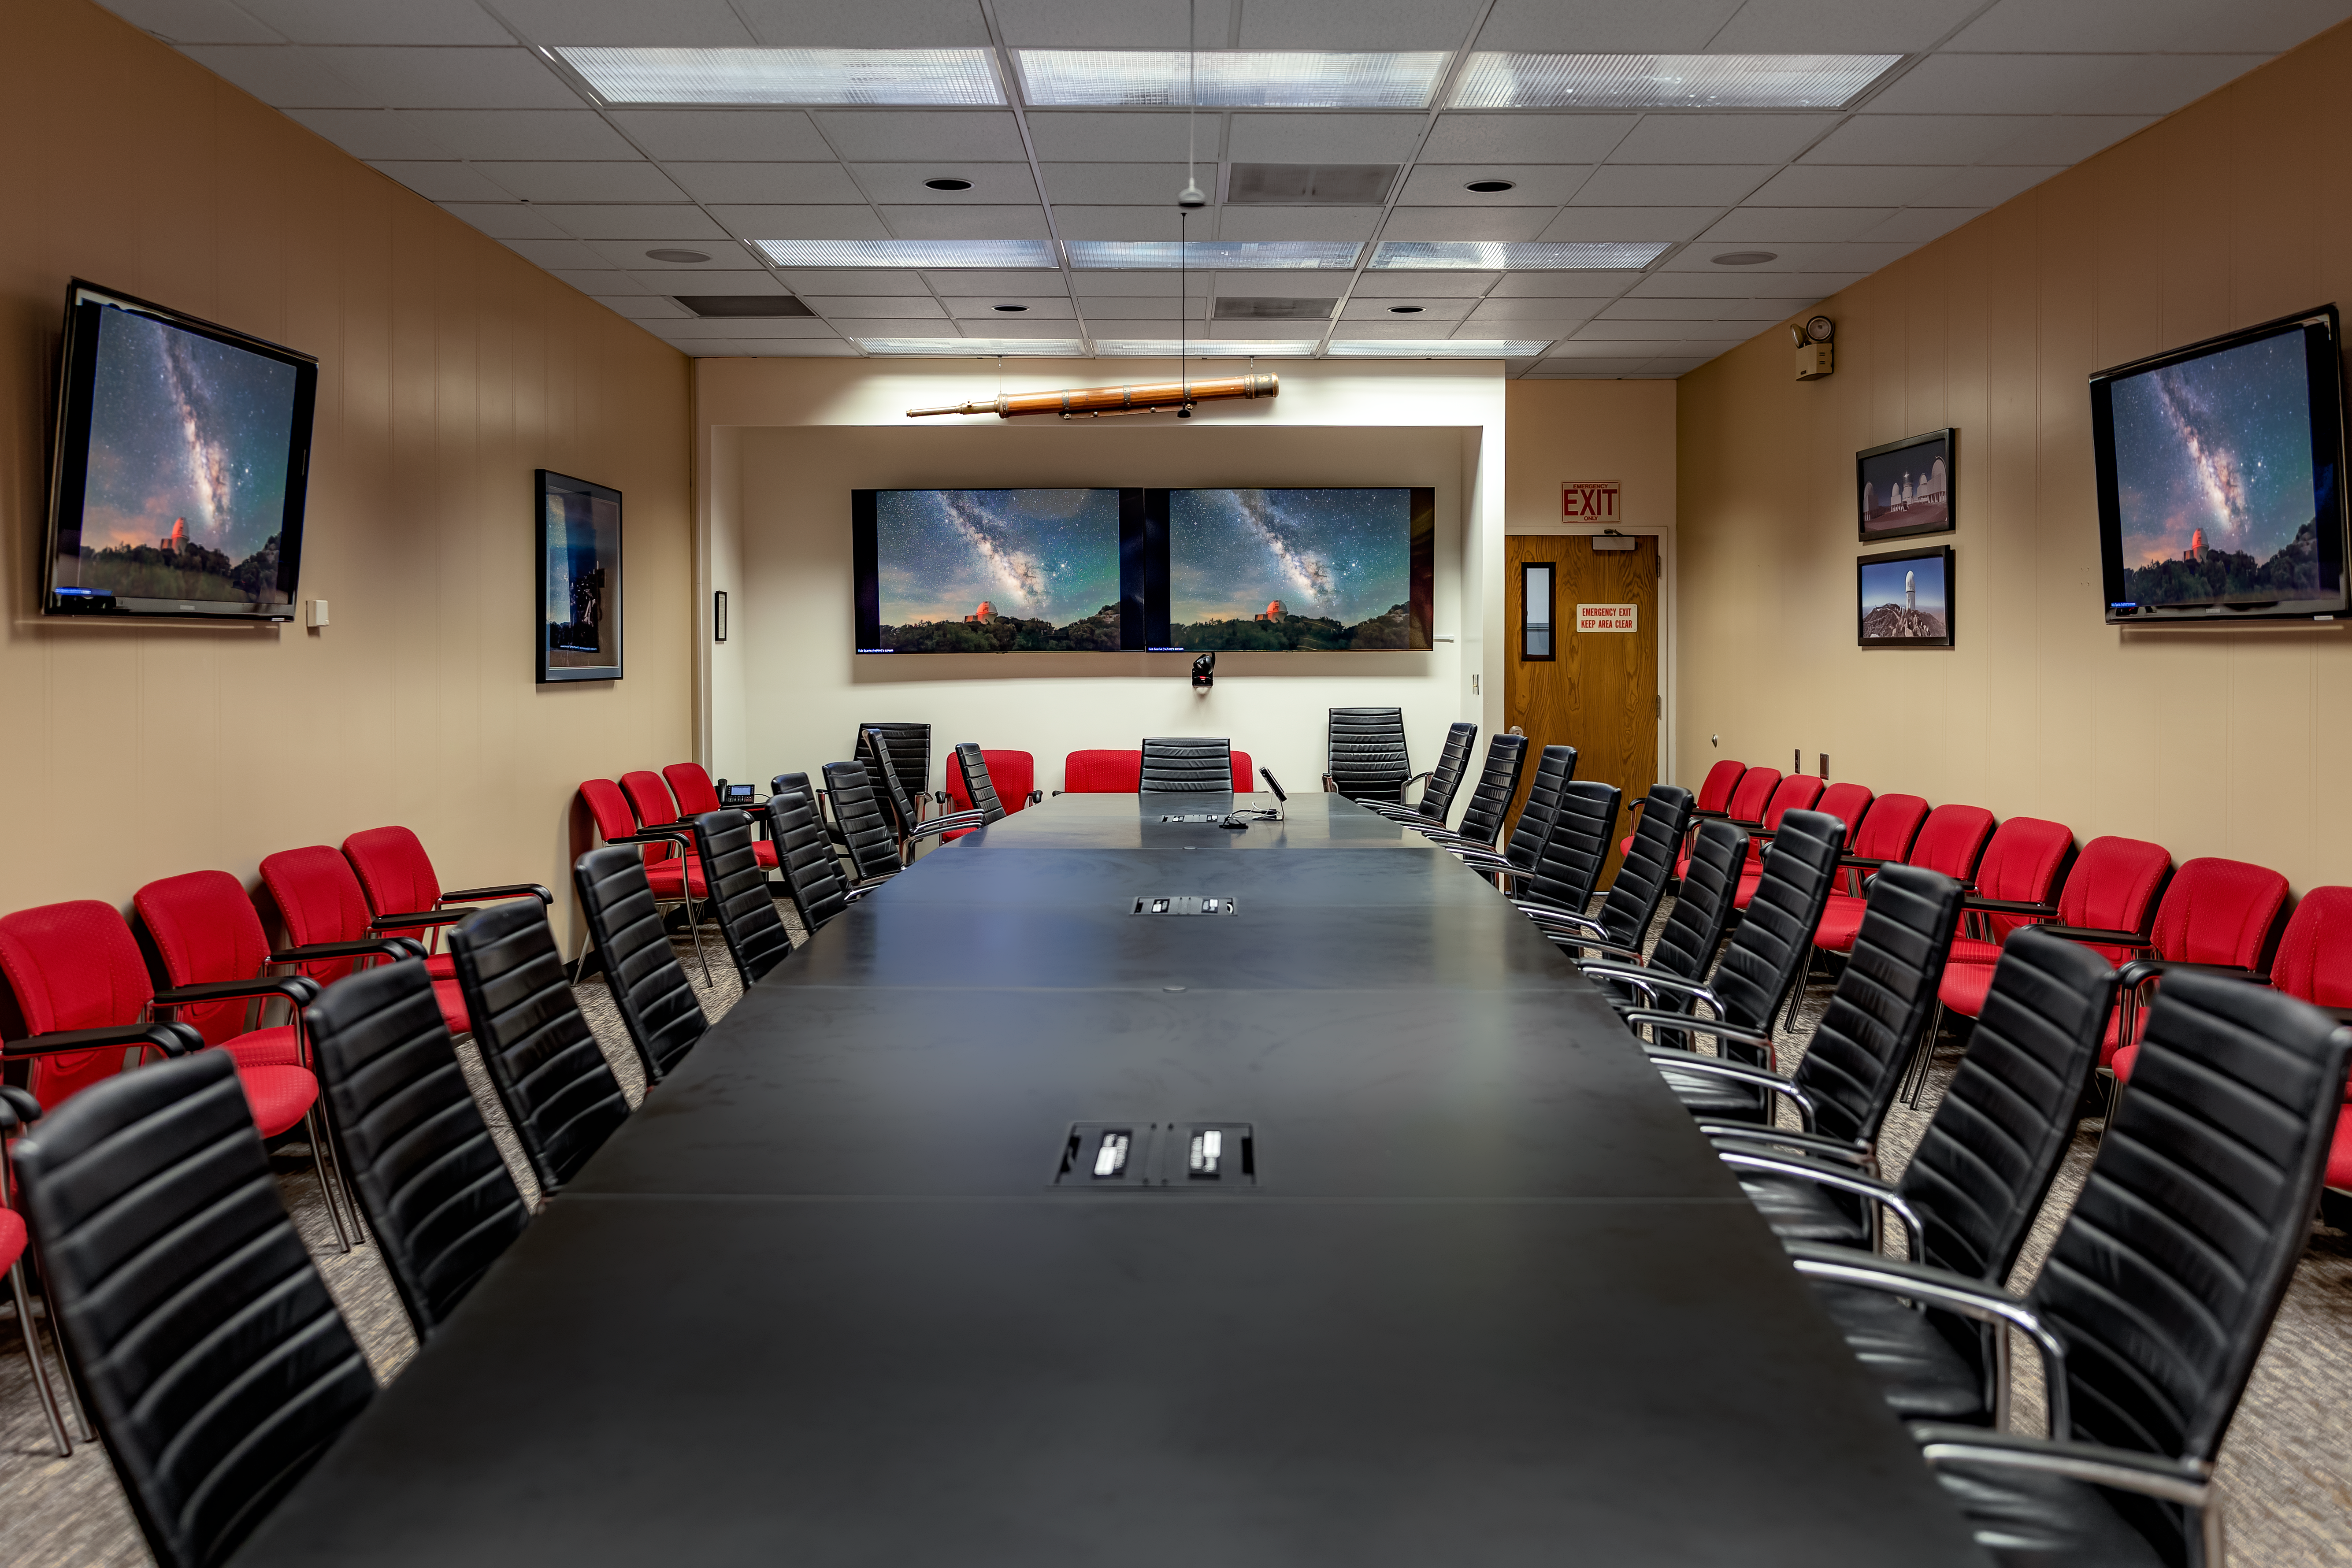

NOIRLab HQ Conference Room

The NOIRLab HQ conference room in Tucson, Arizona.

Credit: NOIRLab/NSF/AURA/T. Slovinský